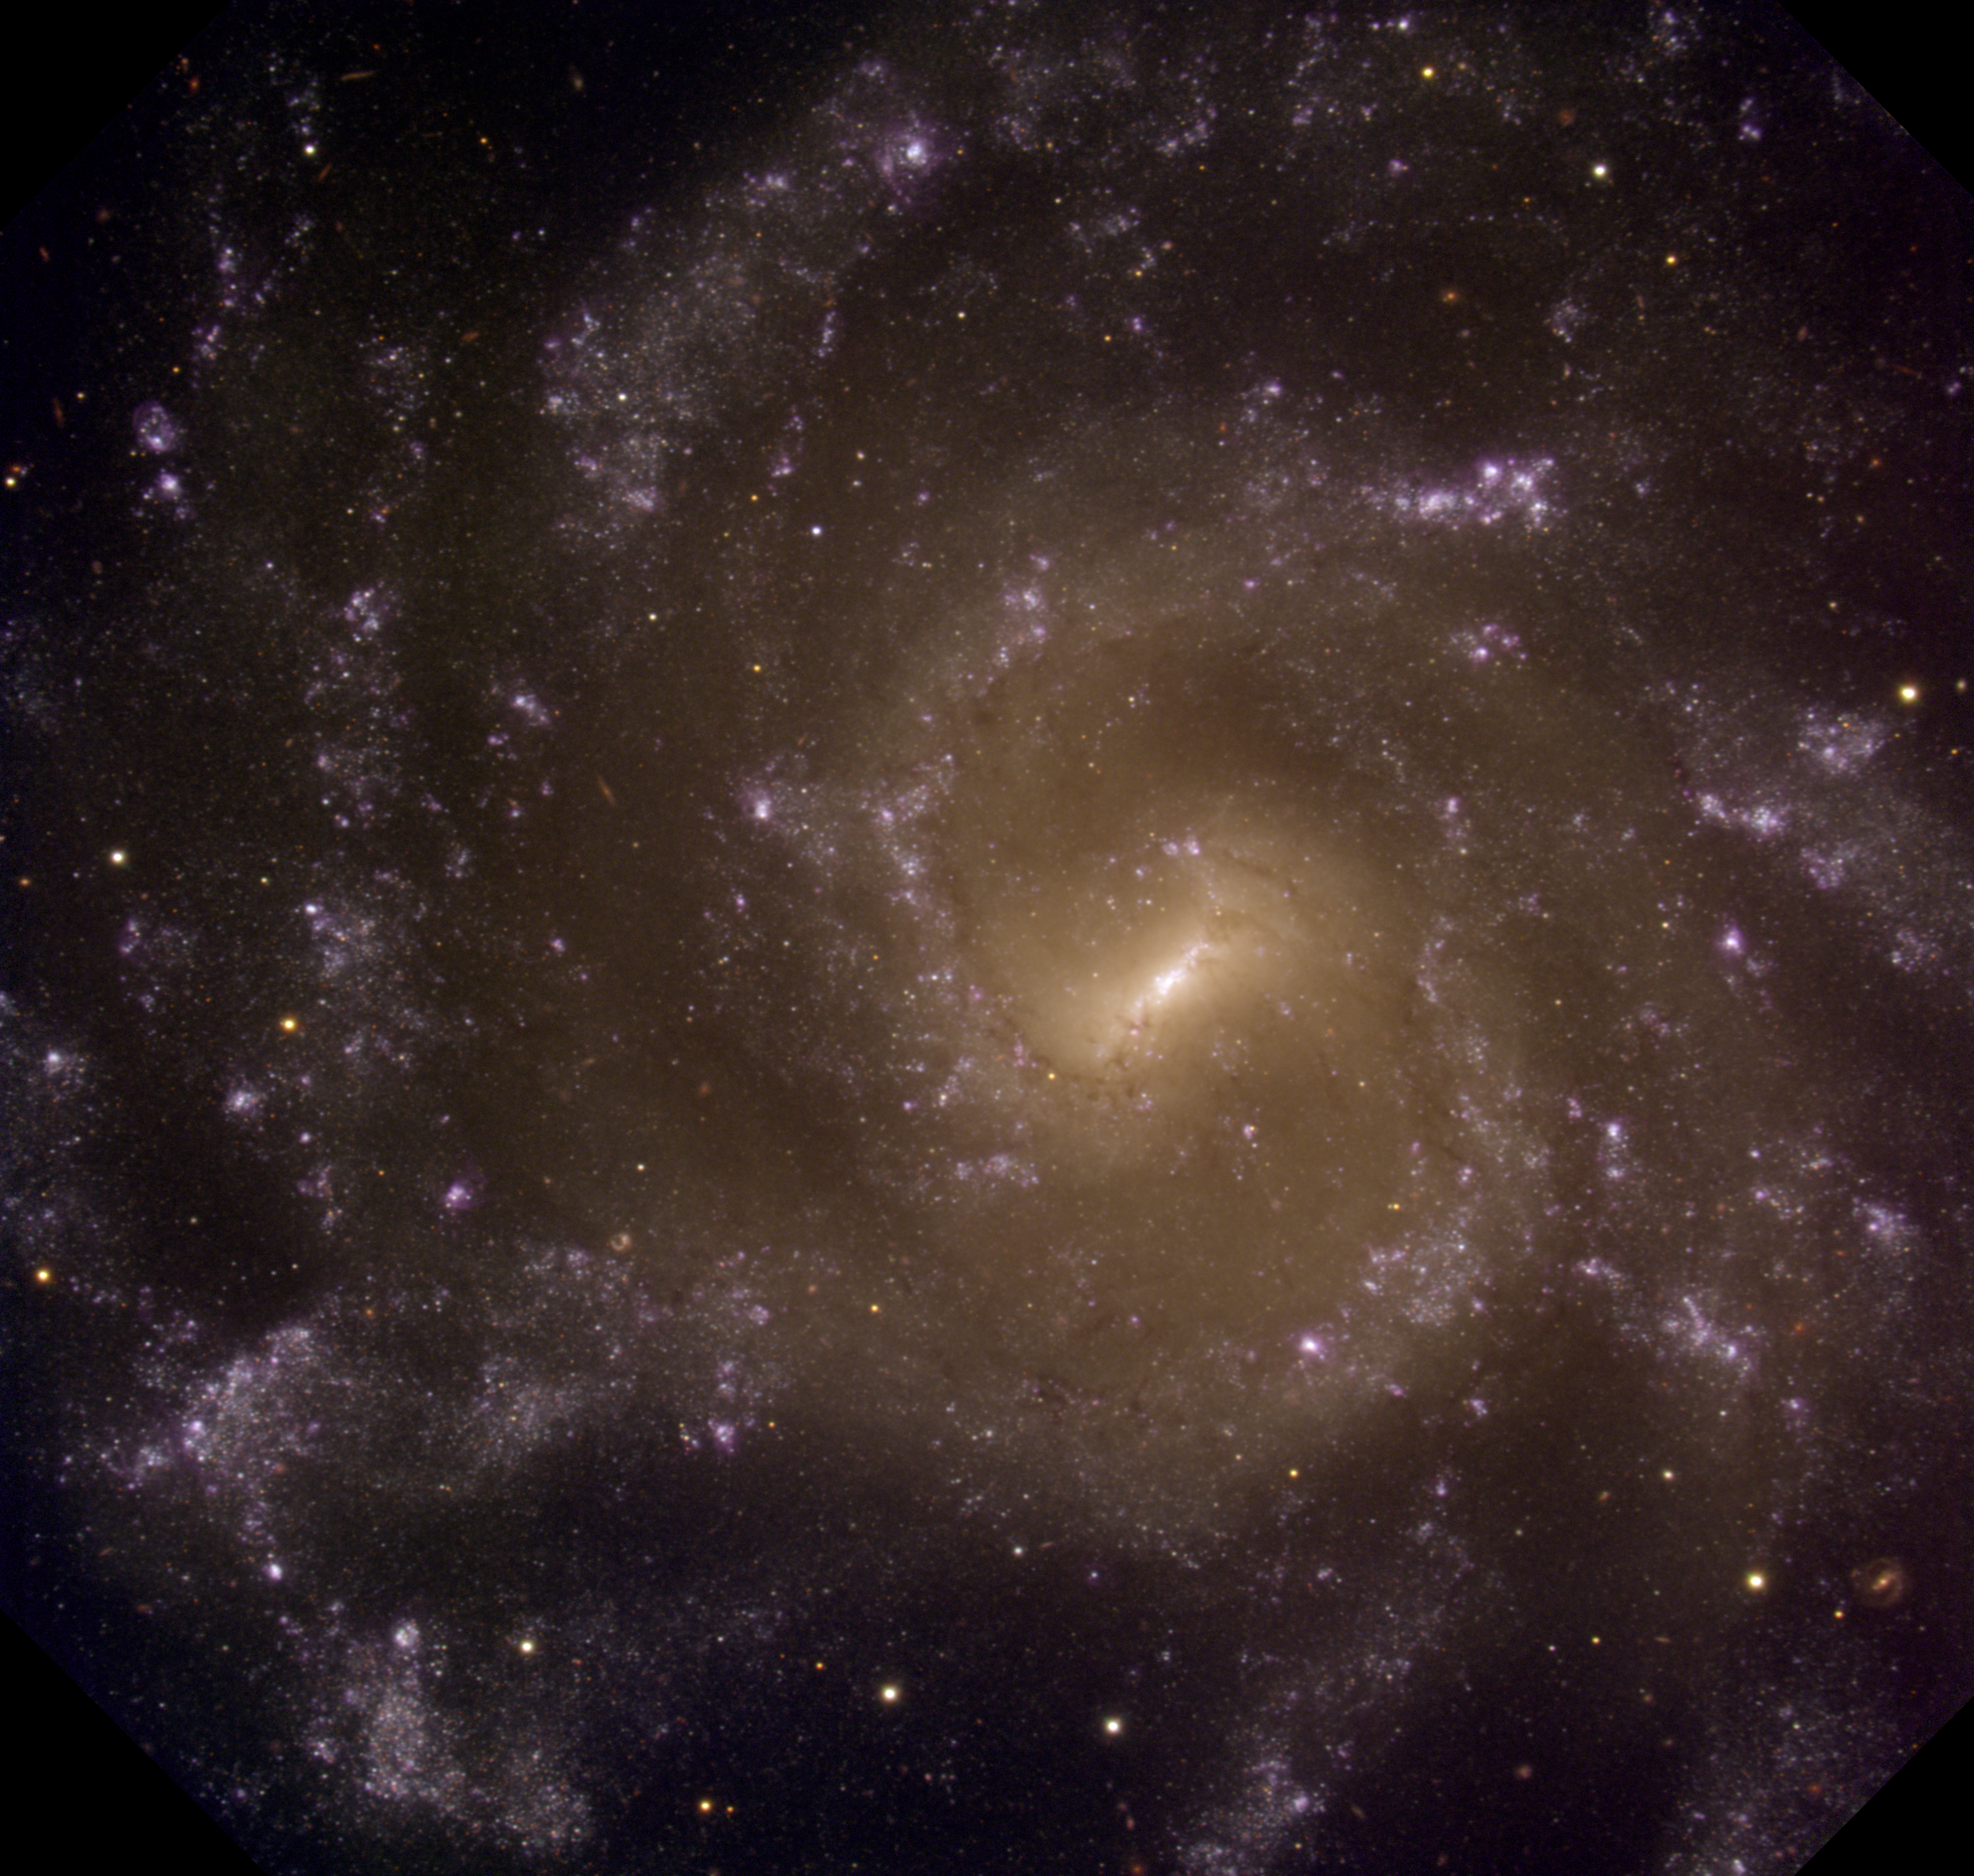

NGC 7424

The Galaxy NGC 7424 as imaged with the Gemini South Mulit-object Spectrograph.

Credit: International Gemini Observatory